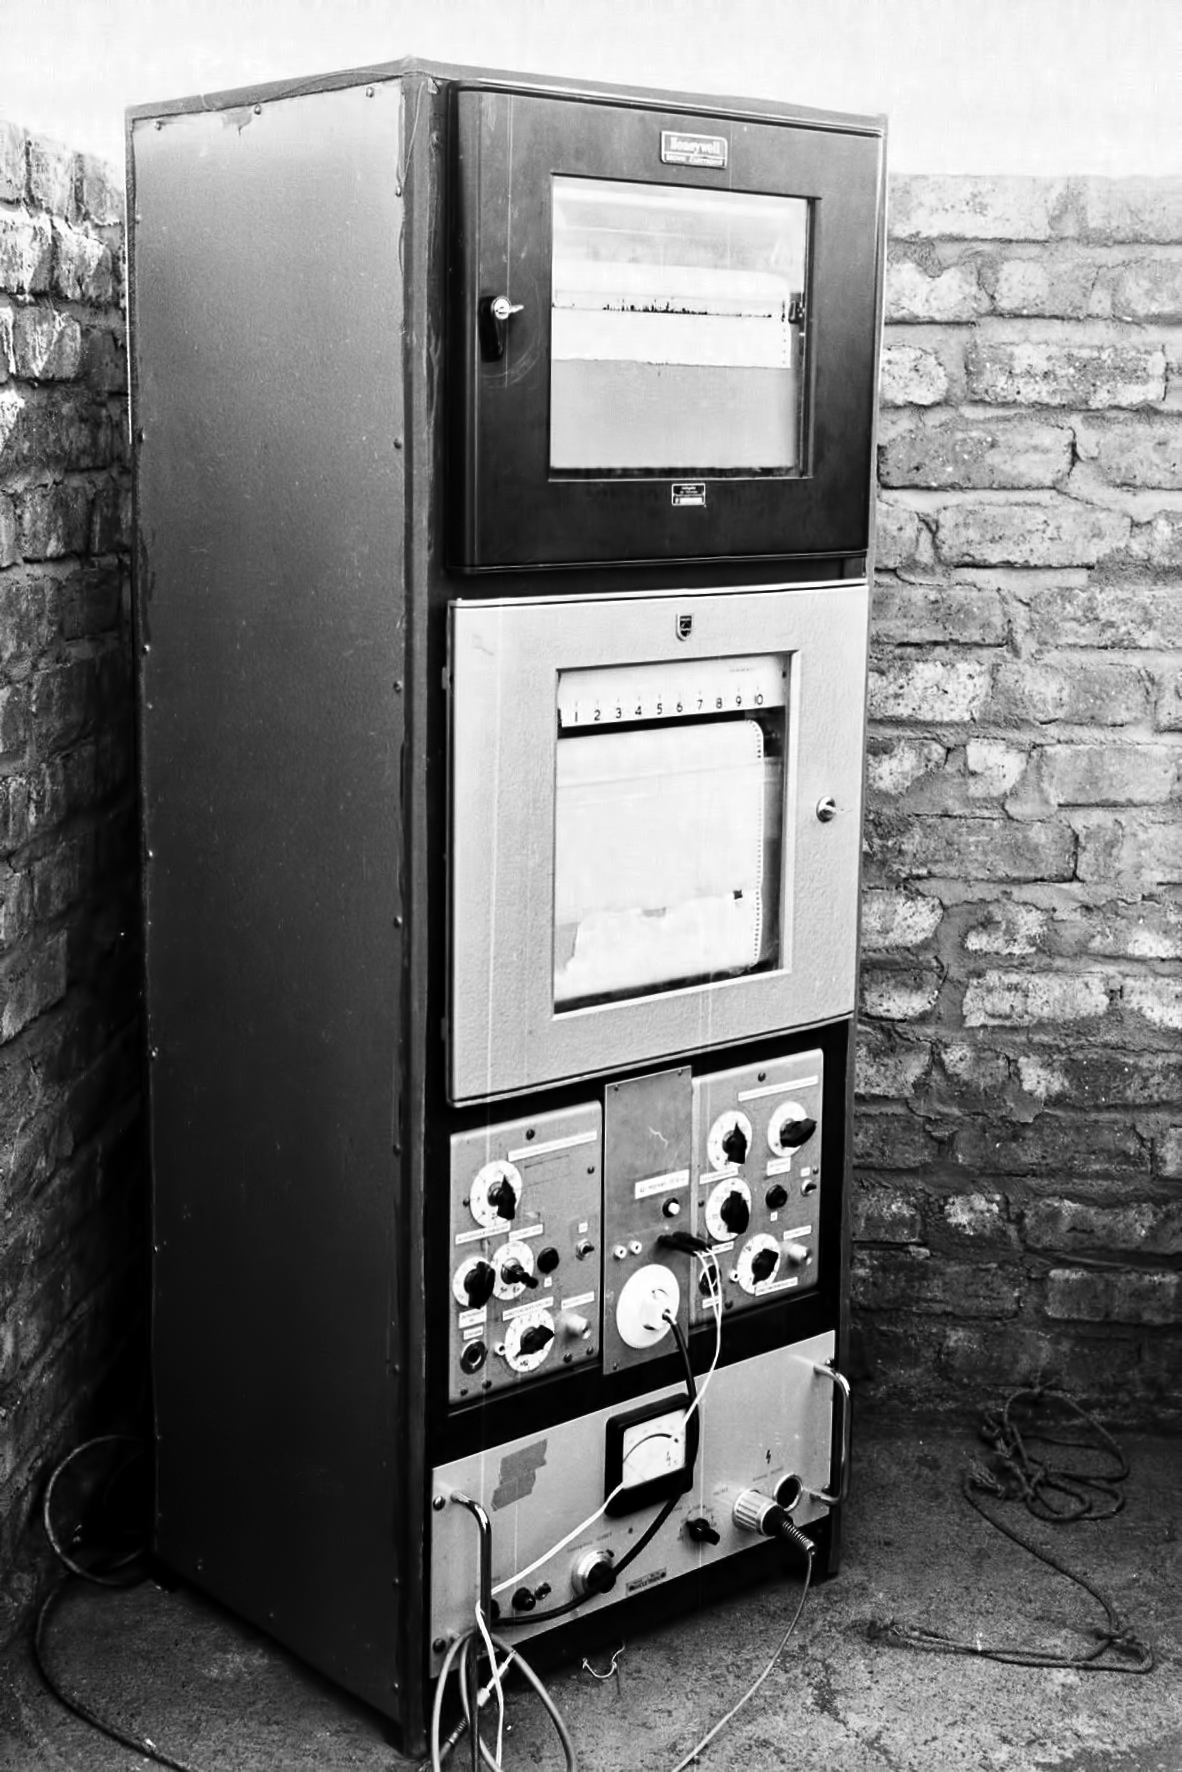

Equipment at Rockdale Mountain

Image of the Rockdale Mountain observing site in South Africa from ESO’s testing expedition in the early 1960s.

Credit: ESO/J.Doornenbal